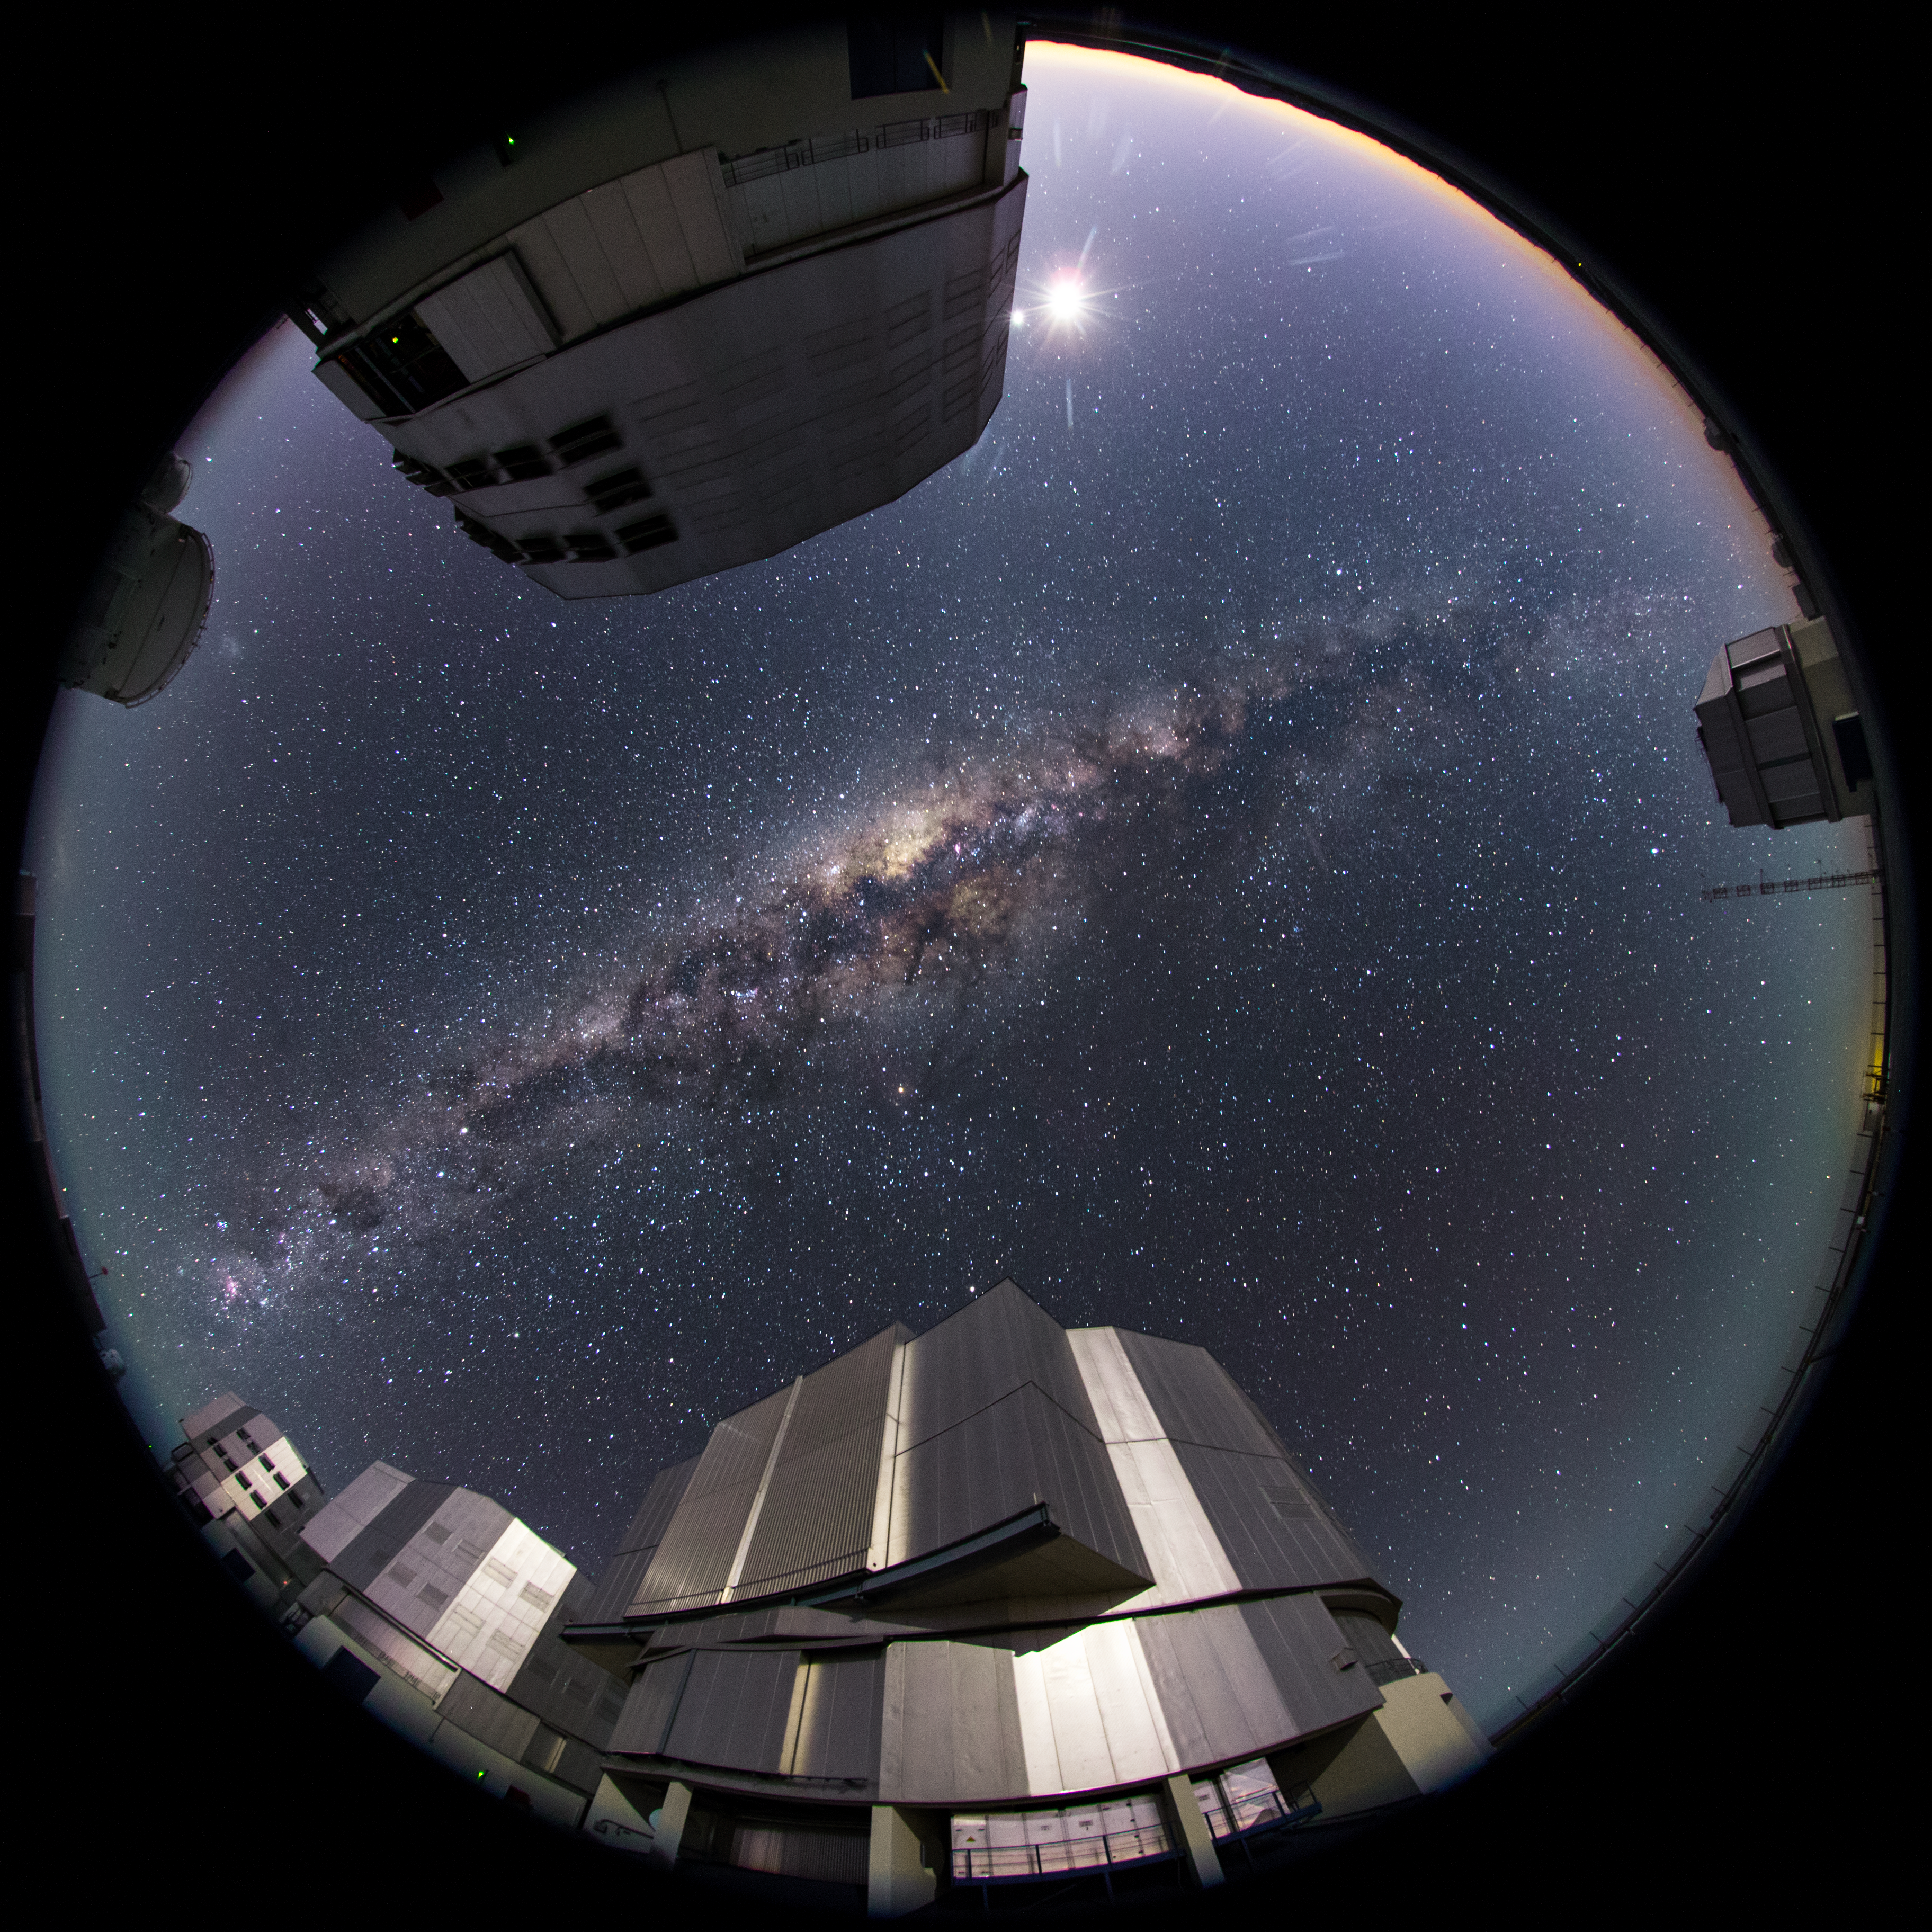

Capturing the ultra high definition Universe

This photo, taken at ESO's Paranal Observatory, is the first photograph from the ESO Ultra HD Expedition — a pioneering journey currently being undertaken by four world-renowned videographers and ESO Photo Ambassadors [1]. Equipped with state-of-the-art Ultra HD tools [2][3], the team are capturing ESO’s three unique observing sites in Chile in all their grandeur.

The four Unit Telescopes — Antu, Kueyen, Melipal and Yepun — one of the Auxiliary Telescopes of the Very Large Telescope (VLT) and the VLT Survey Telescope (VST), are captured from an unusual perspective in this image. Taken using a fish-eye lens, this photography technique produces a 360 degree view of the location — creating an immersive Paranal world with the swirling Milky Way at the centre of it.

Distant cosmic gems are seen scattered above the VLT — speckling the sapphire shades of the night sky. Near the top of the image, the Moon and Venus sit side-by-side, beaming brightly along with Saturn (just above the dome towards the bottom of the picture) as they align beautifully across the line of the ecliptic. Antares, Vega and Altair — some of the brighter stars in the sky are also visible [4]. Two irregular dwarf galaxies which are neighbours of the Milky Way, known as the Small and Large Magellanic Clouds, can be seen glowing faintly to the left, near the Auxiliary Telescope. The footage gained from the fisheye lens during the expedition will be used in fulldome planetarium shows in the upcoming ESO Supernova facility.

The expedition began in Santiago, Chile, on 25 March 2014. The following day the team set off for their first observatory stop: ESO’s Paranal Observatory, where this image was taken on 26 March 2014. Here they will spend the next few days shooting time-lapse stills, videos and panoramas of Paranal — home to ESO’s flagship facility the Very Large Telescope — before moving onwards to snap the Atacama Large Millimeter/submillimeter Array (ALMA) and the La Silla Observatory, returning to Europe on 8 April.

The team are writing a blog covering the period before, during and after the expedition that provides a behind-the-scenes insight into their journey and escapades.

Notes
[1] The team is made up of ESO’s videographer Herbert Zodet, and three ESO Photo Ambassadors: Yuri Beletsky, Christoph Malin and Babak Tafreshi. Information on the expedition’s technology partners can be found here.

[2] Equipment includes: Vixen Optics Polarie Star Tracker, Canon® EOS-1D C camera, Stage One Dolly and eMotimo TB3 3-axis motion control camera robot, Angelbird SSD2go, LRTimelapse software. Peli™ Cases, 4K PC workstations from Magic Multimedia, Novoflex QuadroPod system, Intecro batteries and Granite Bay Software.

[3] Technology partners include: Canon, Kids of All Ages, Novoflex, Angelbird, Sharp, Vixen, eMotimo, Peli, Magic Multi Media, LRTimelapse, Intecro and Granite Bay Software.

[4] The labelled version of this image illustrates the planets and stars that can be spotted in the night sky. See the comparison between the two images here.

Credit: ESO/B.Tafreshi (twanight.org)